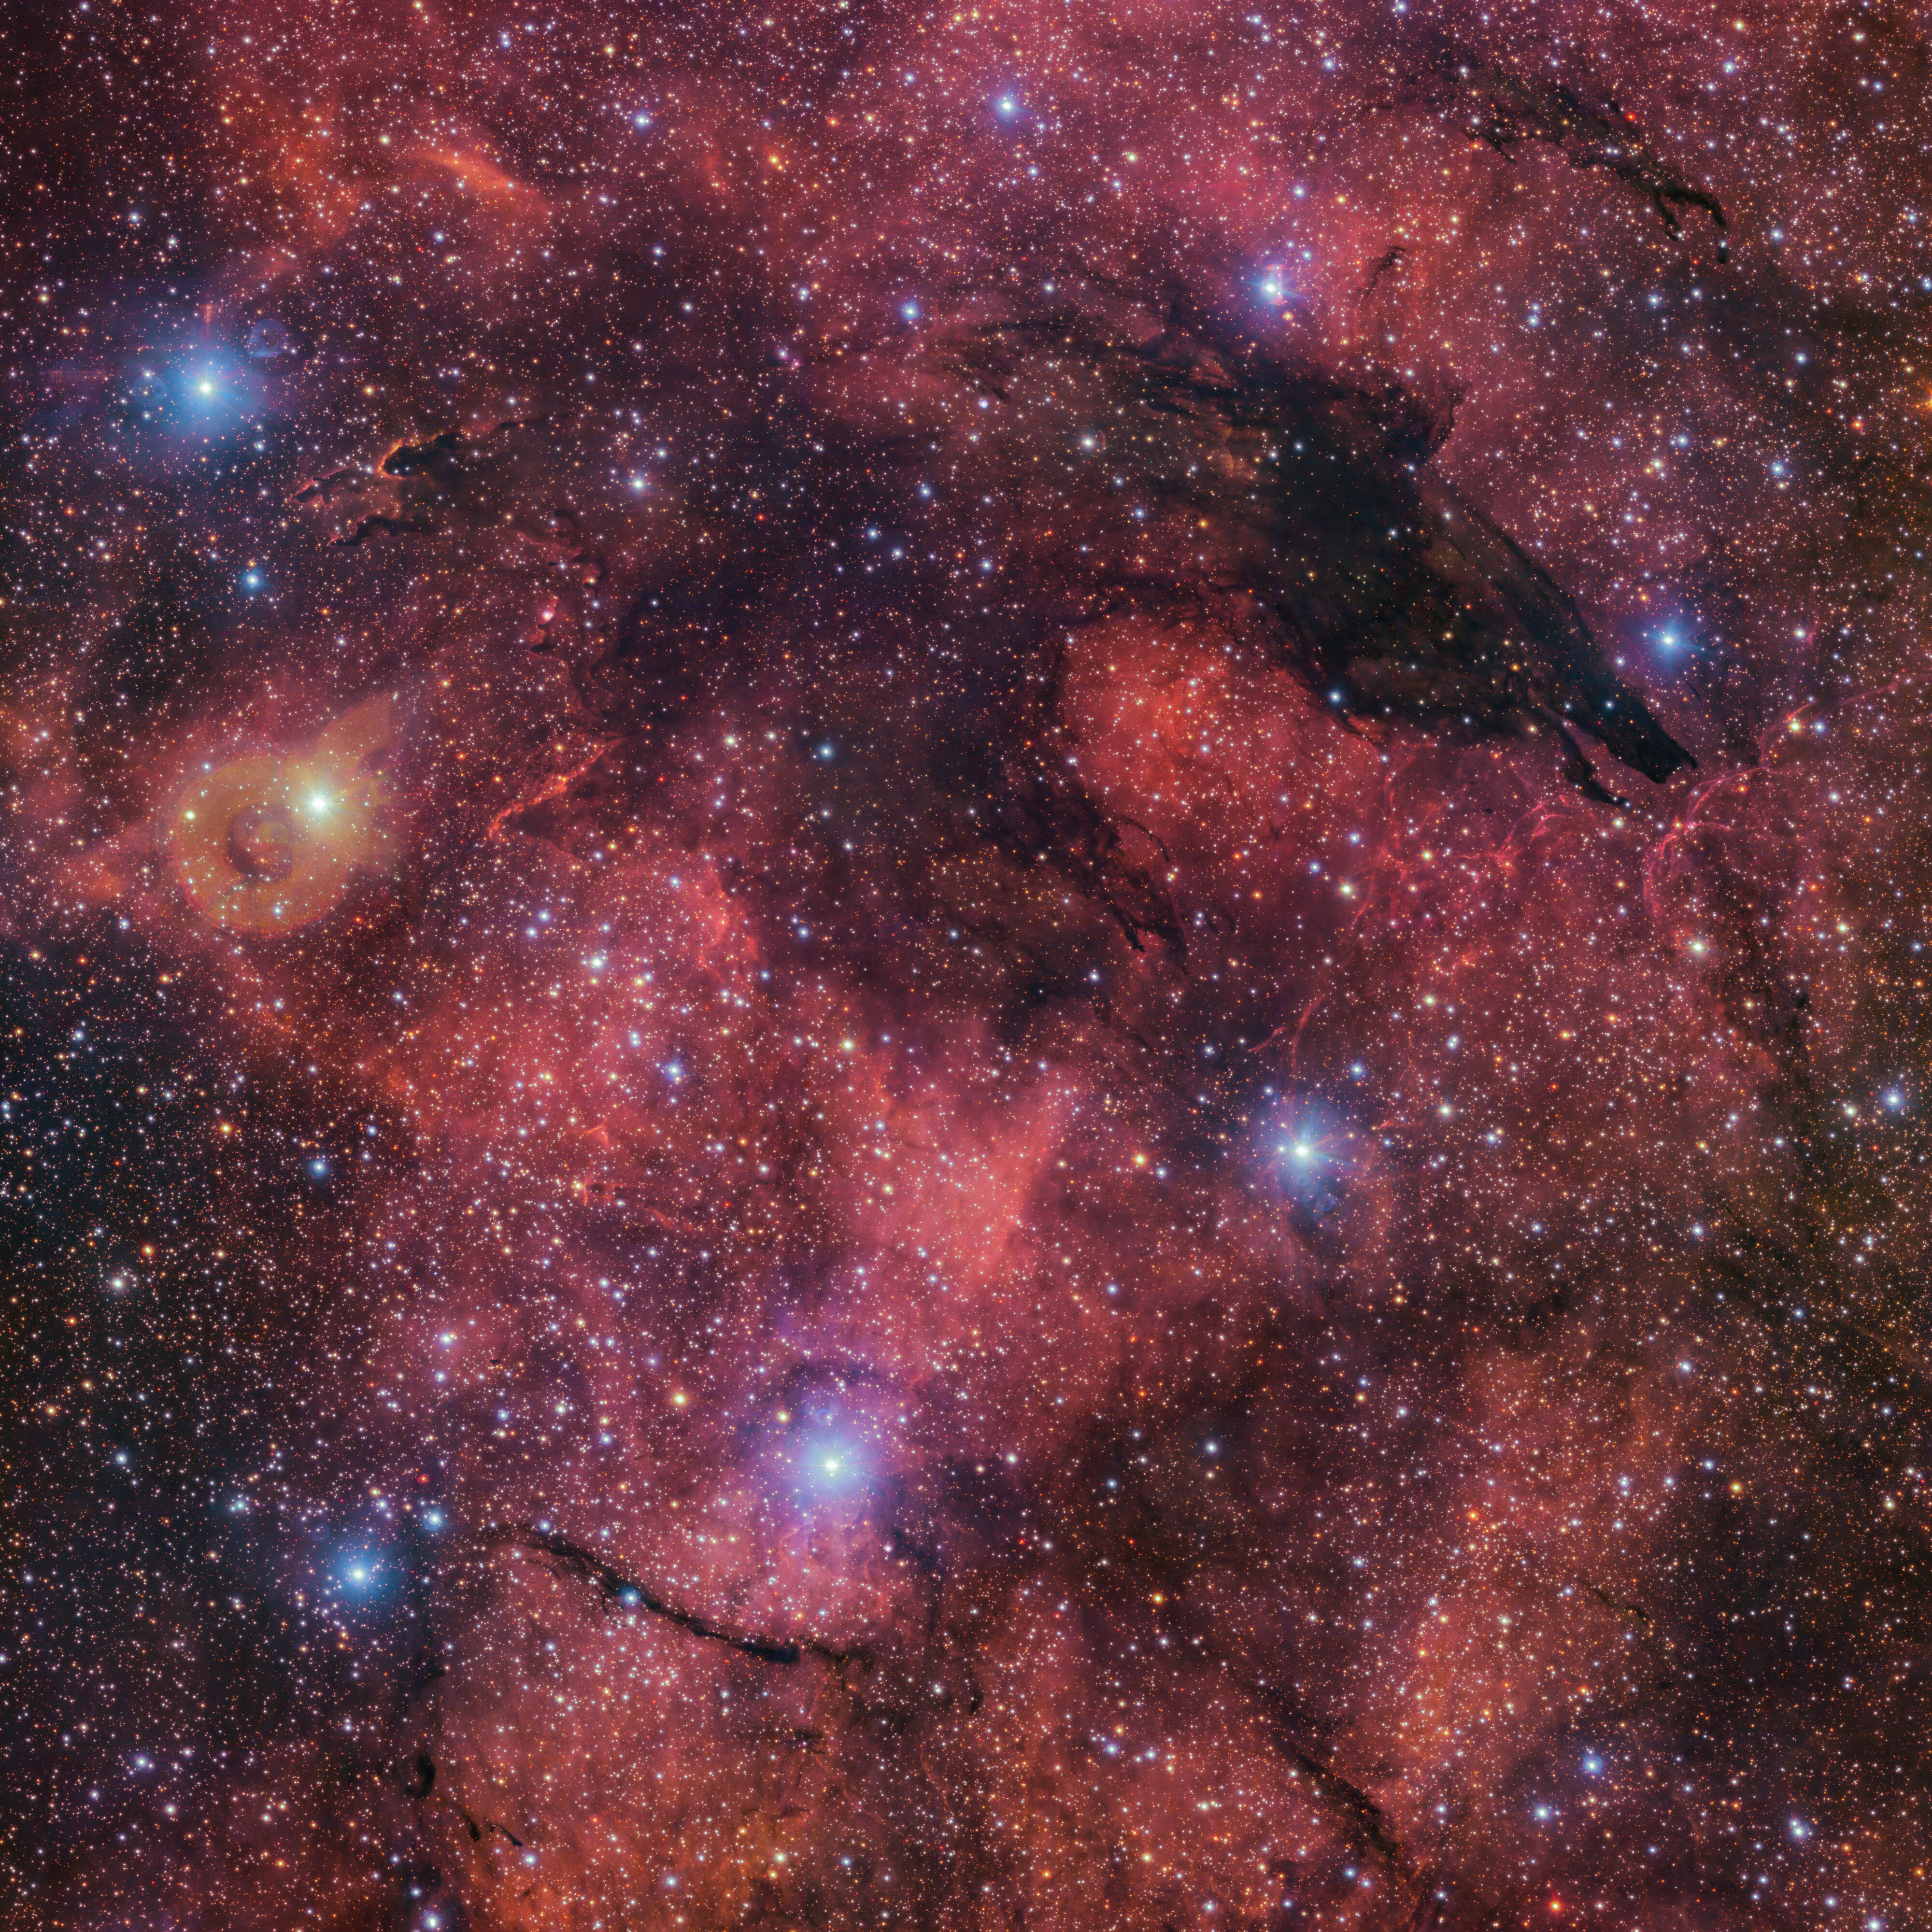

The Dark Wolf Nebula

Fittingly nicknamed the Dark Wolf Nebula, this cosmic cloud was captured in a 283-million-pixel image by the VLT Survey Telescope (VST) at ESO’s Paranal Observatory in Chile. Located around 5300 light-years from Earth, the cold clouds of cosmic dust create the illusion of a wolf-like silhouette against a colourful backdrop of glowing gas clouds.

Credit: ESO/VPHAS+ team